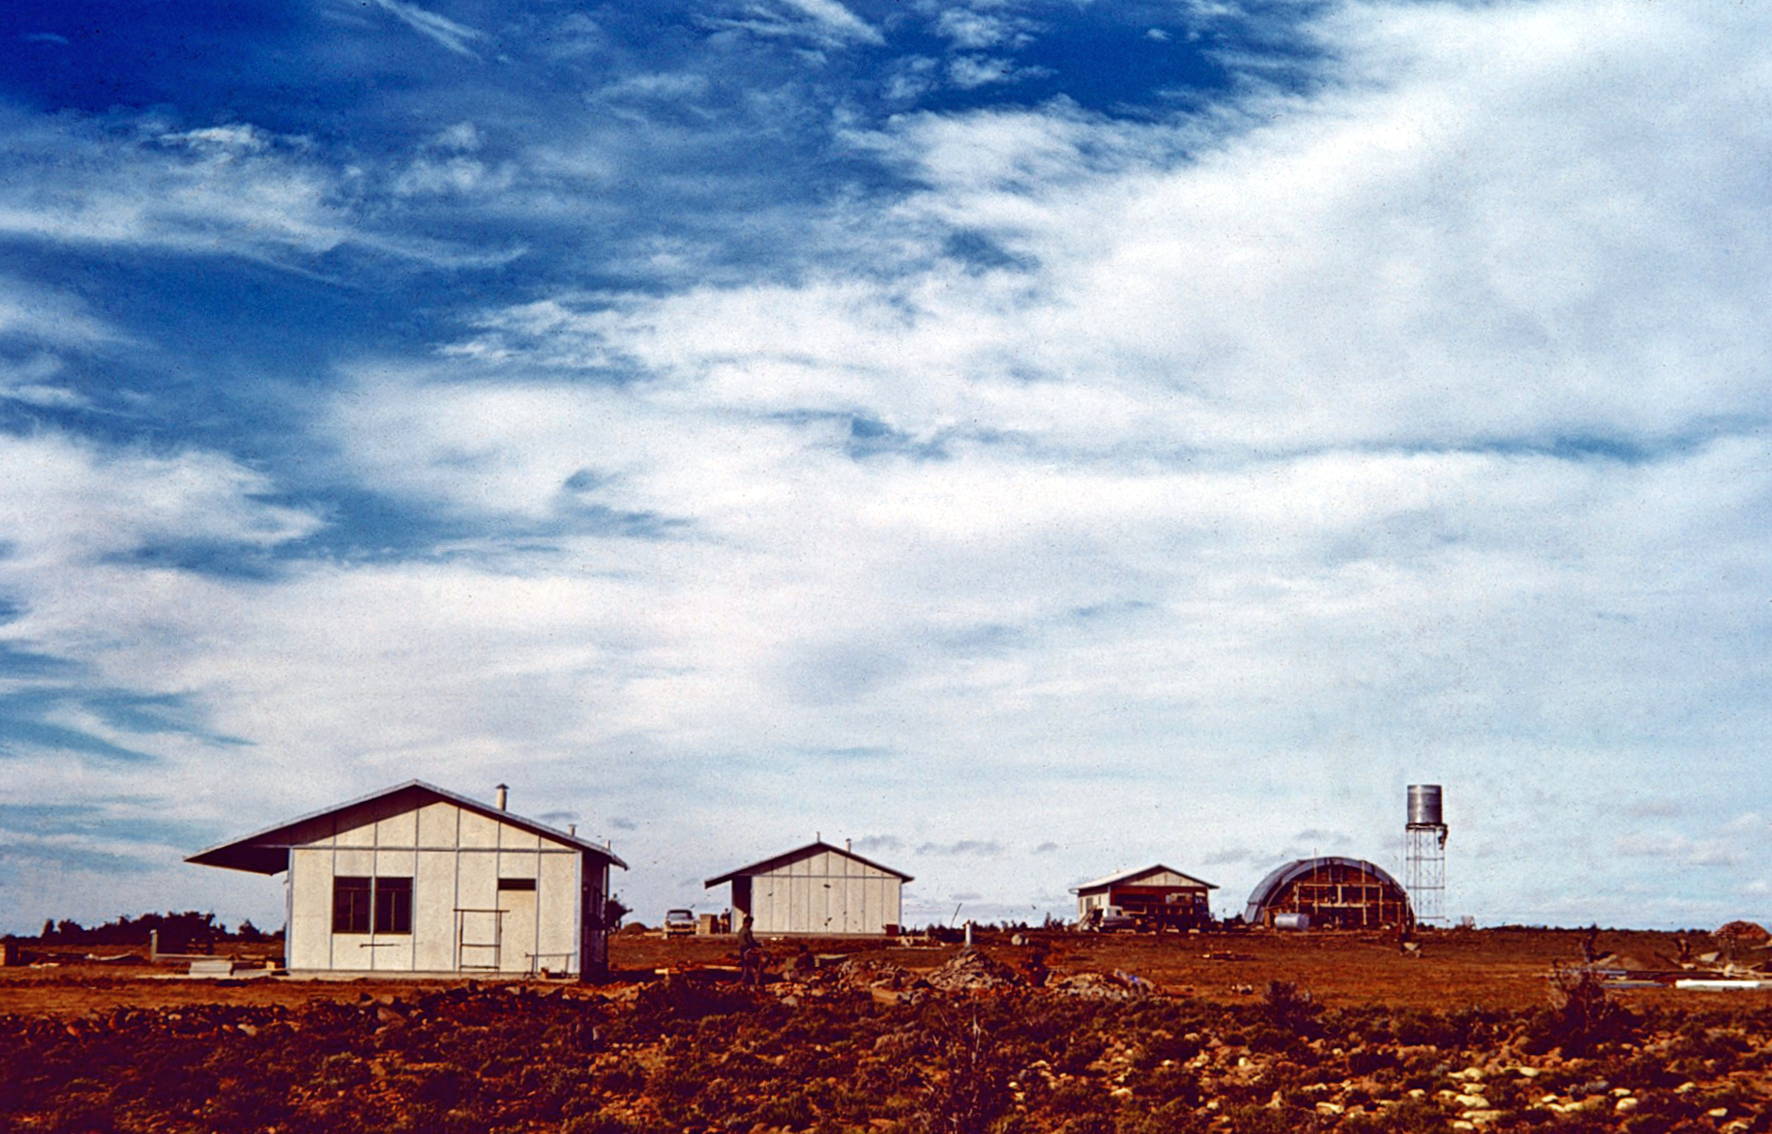

Zeekoegat station

Image from the Seekoegat observing site in South Africa from ESO’s testing expedition in the early 1960s.

Credit: ESO/J.Doornenbal